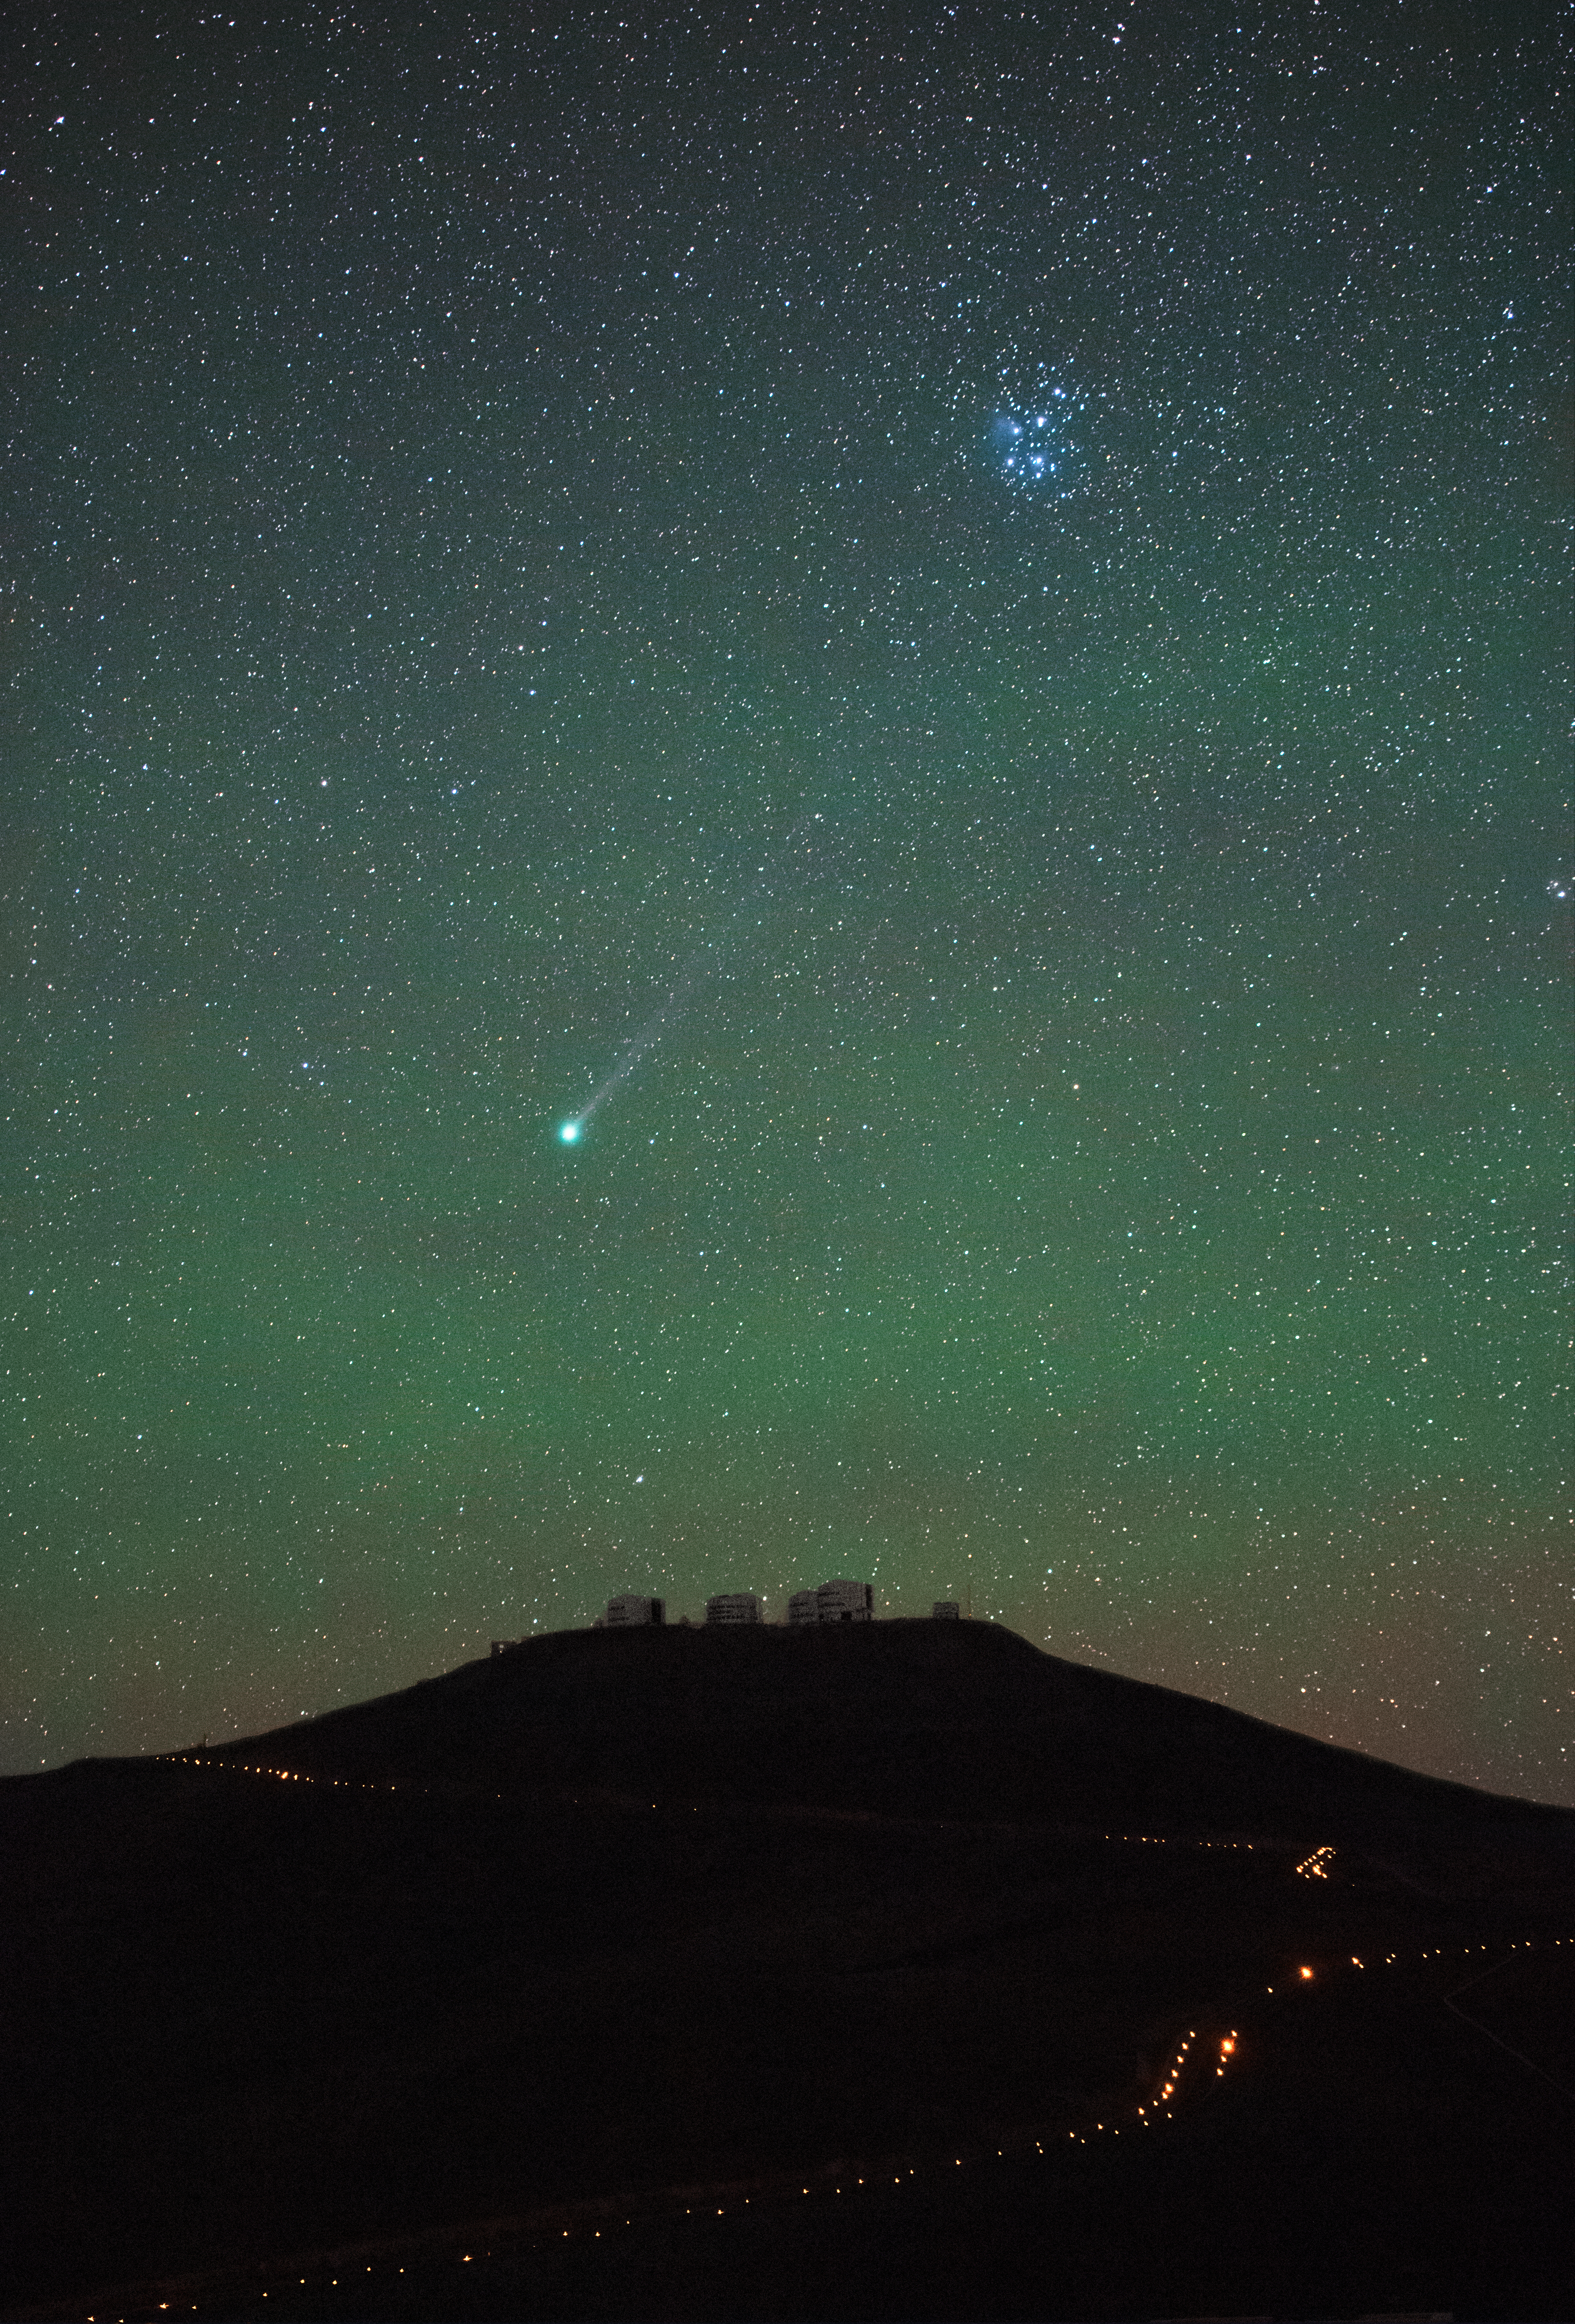

Lovejoy over Paranal

Comet Lovejoy (C/2014 Q2) streaming through the pale neon sky over Paranal on 20 January 2015. The Pleiades, a tight bundle of electric blue, also appear in the direction of Lovejoy's tail.

Credit: ESO/G. Hüdepohl (atacamaphoto.com)